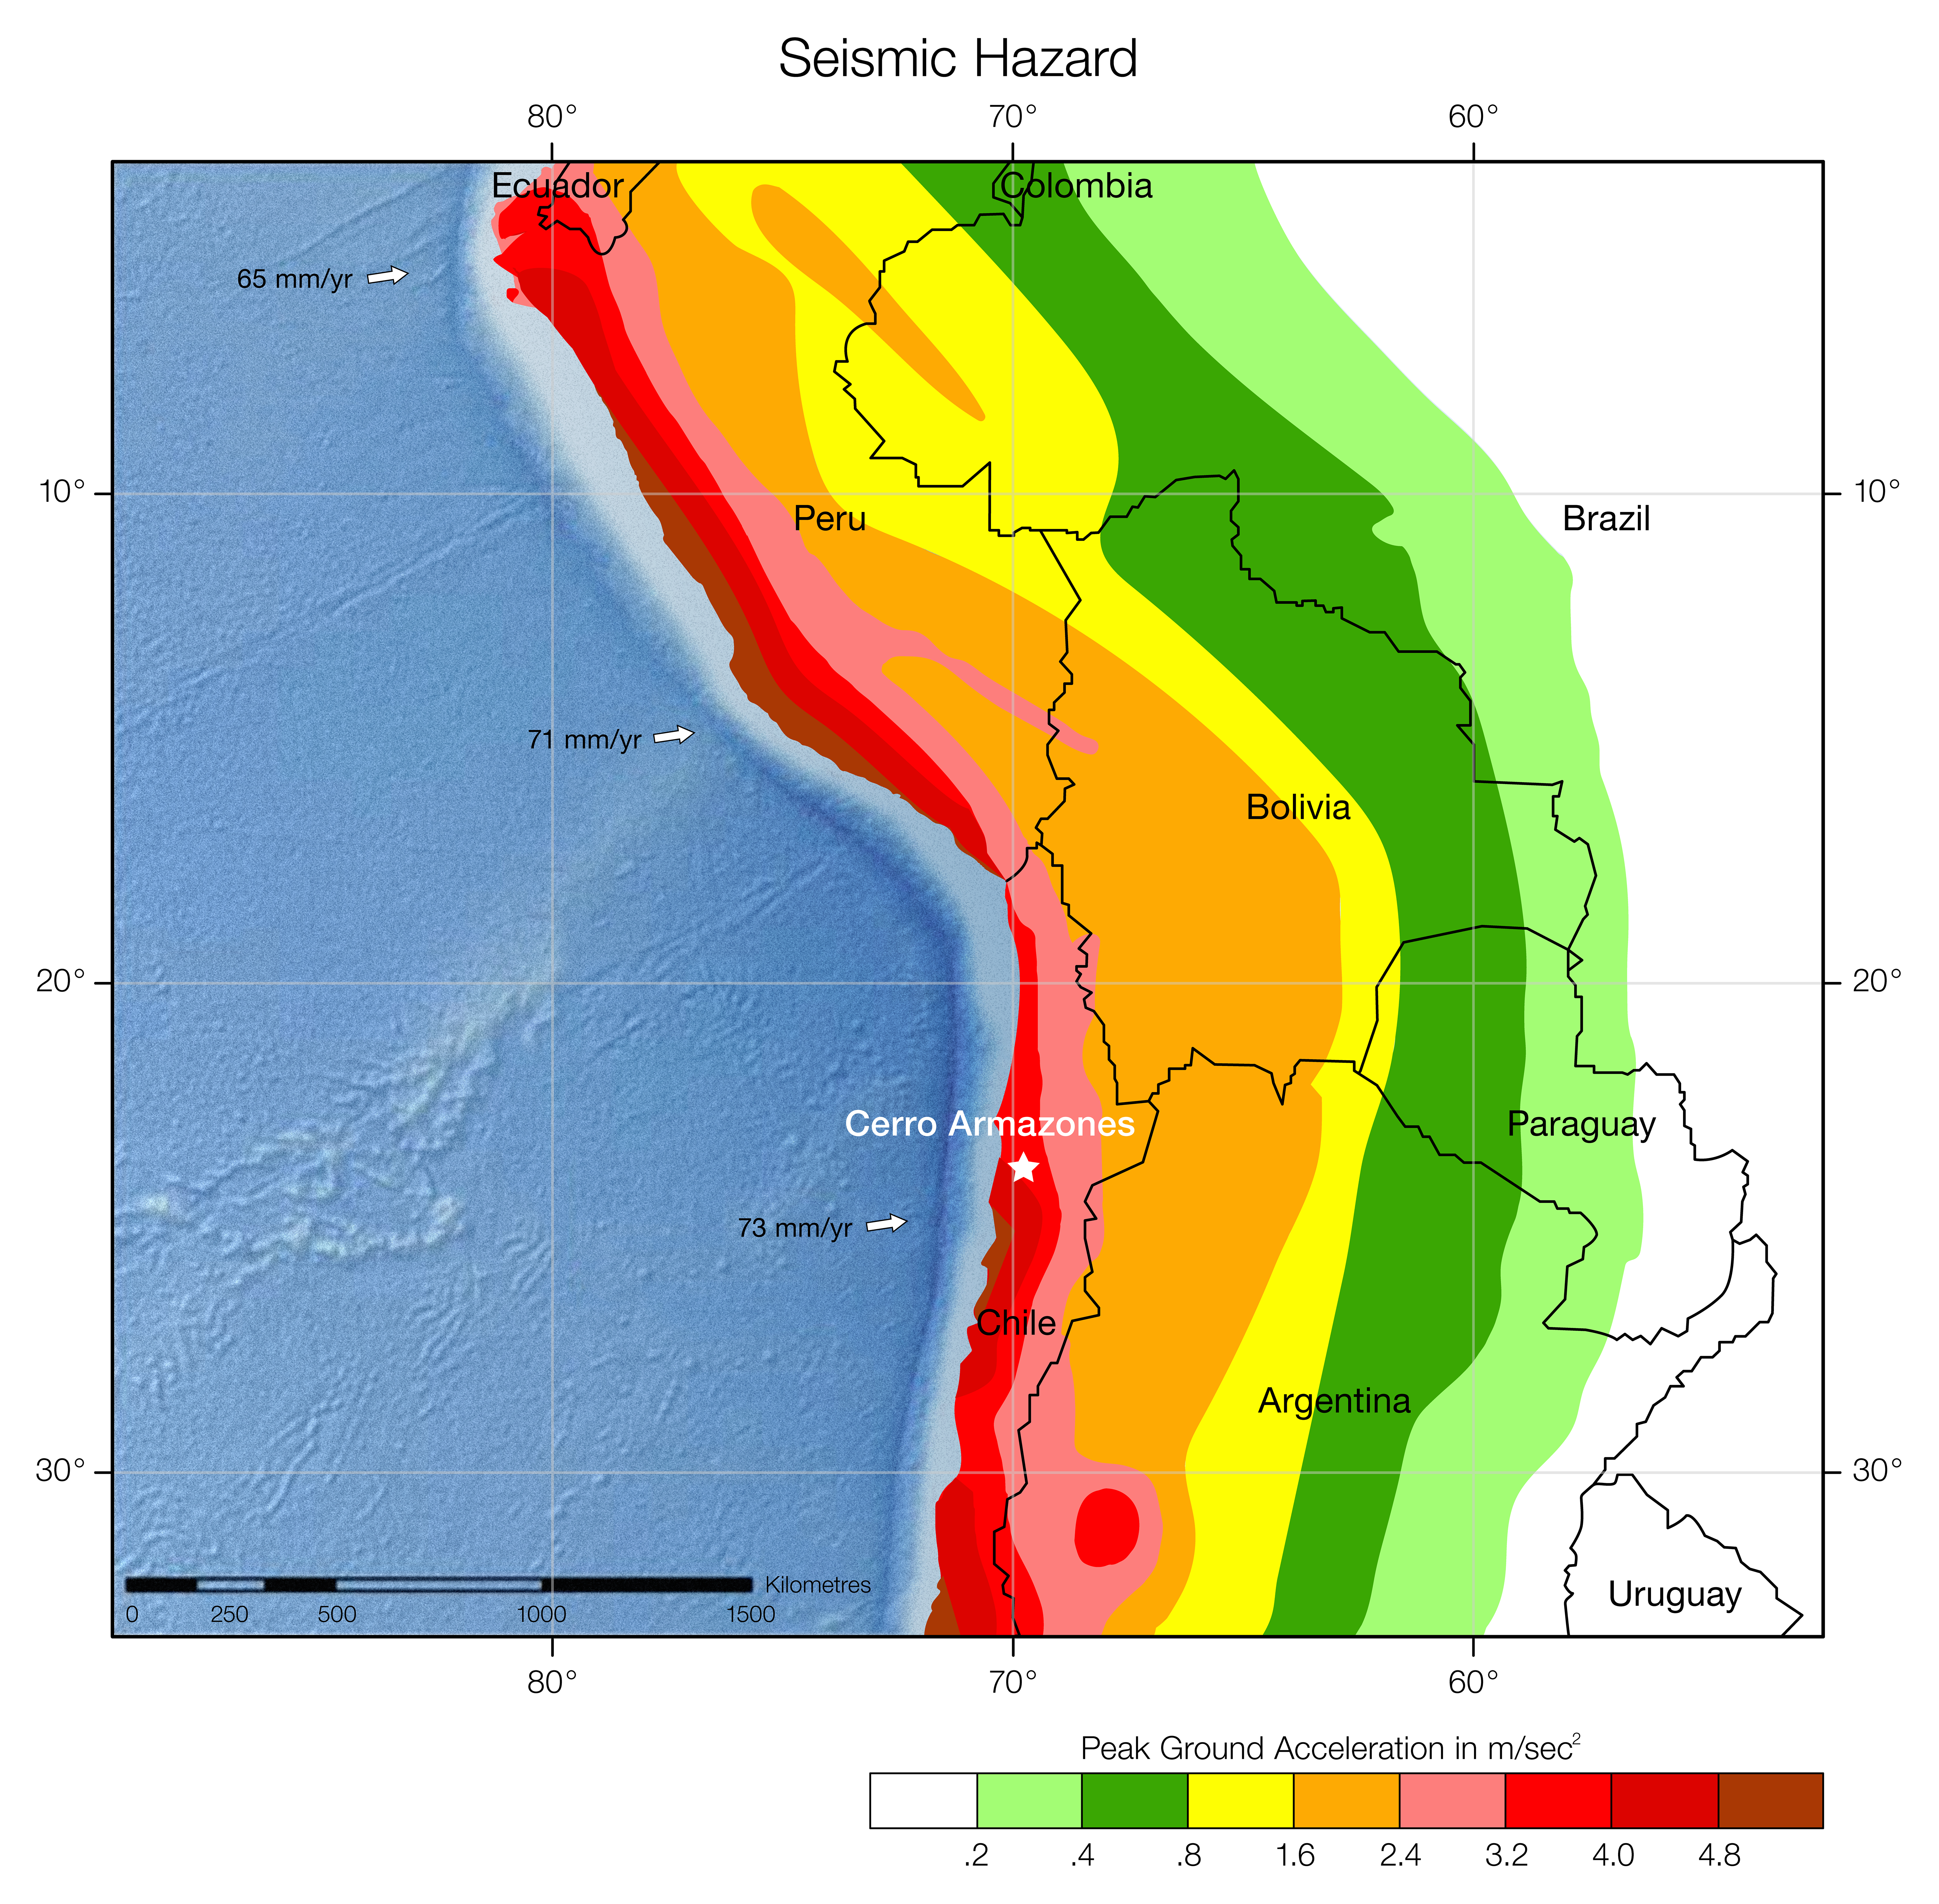

Seismic hazard in Chile

Seismic hazard is expressed as the peak ground acceleration (on firm rock in metres per second squared) that is expected to be exceeded in a 50 year period with a probability of 10%. Cerro Armazones, the site of the ELT, is marked.

Credit: US Geological Survey/ESO